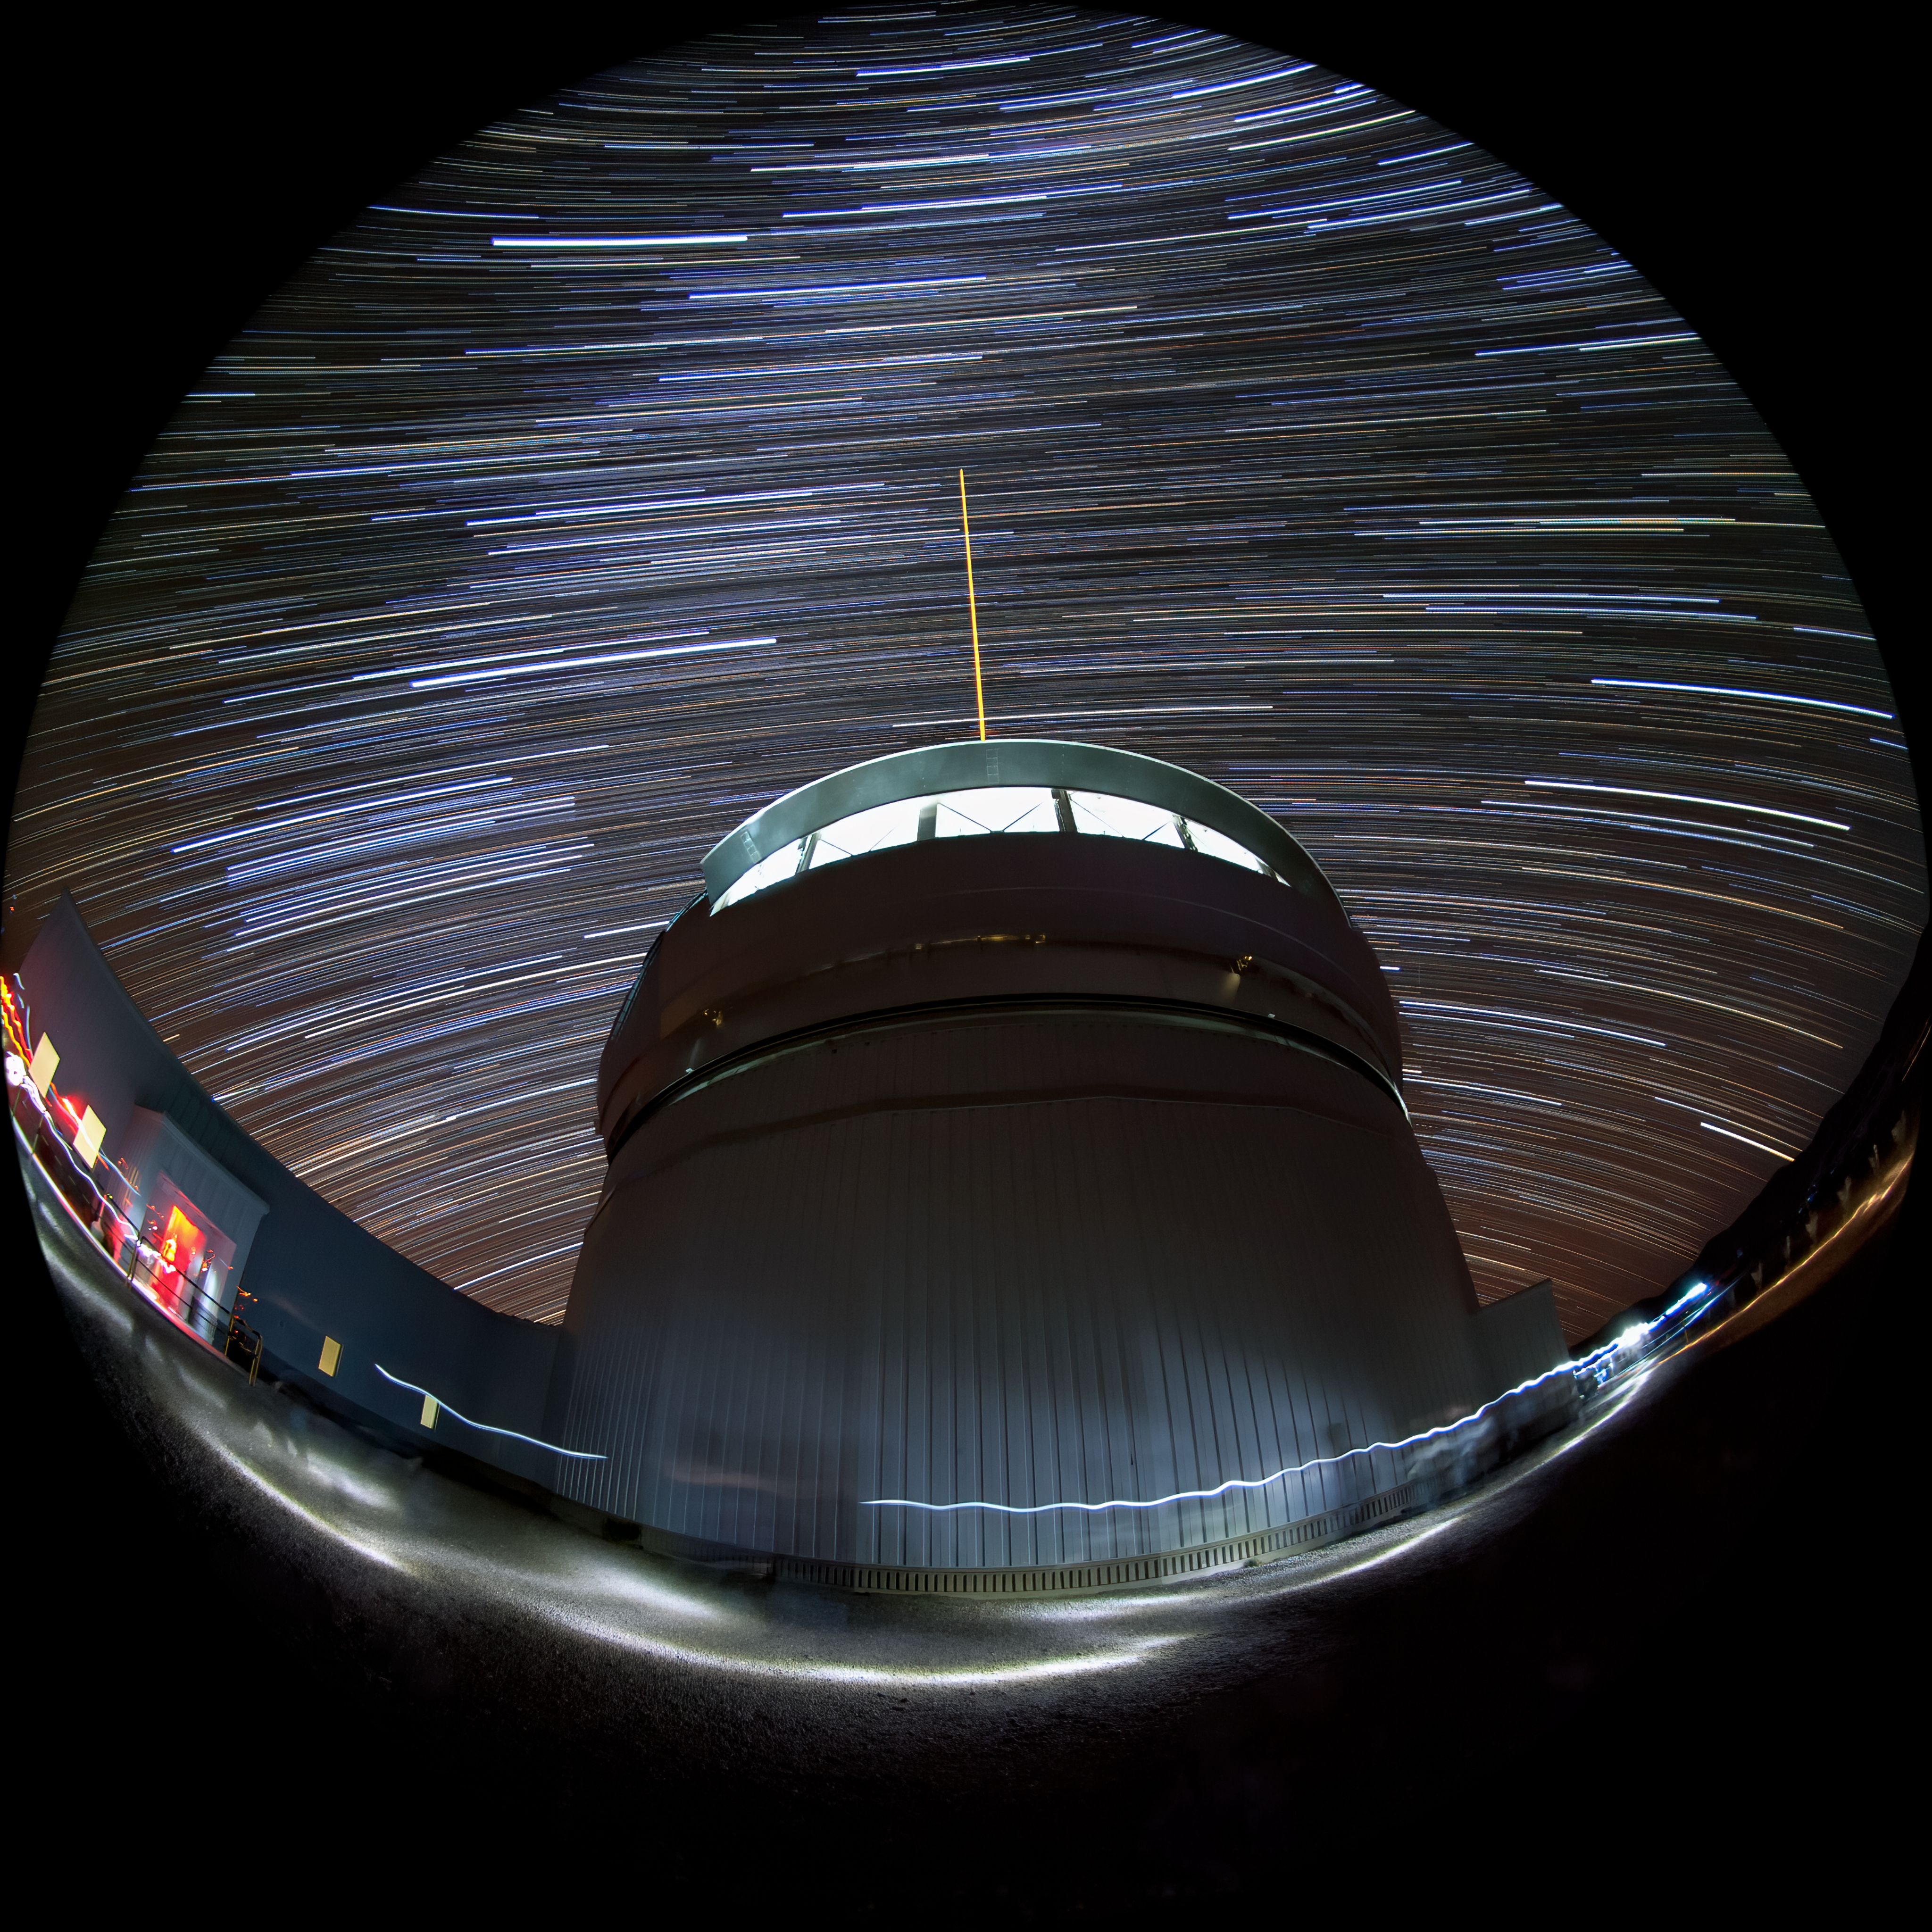

Gemini South's Laser Guide System

This photo shows Gemini South's laser guide star system in action. The laser interacts with particles in the Earth's upper atmosphere and allow for real-time corrections of the telescope's optics to compensate for atmospheric turbulence. The stars appear to blur into trails over the course of the long photographic exposure timne. Gemini South is a part of the International Gemini Observatory, a program of NSF NOIRLab.

Credit: International Gemini Observatory/NOIRLab/AURA/NSF